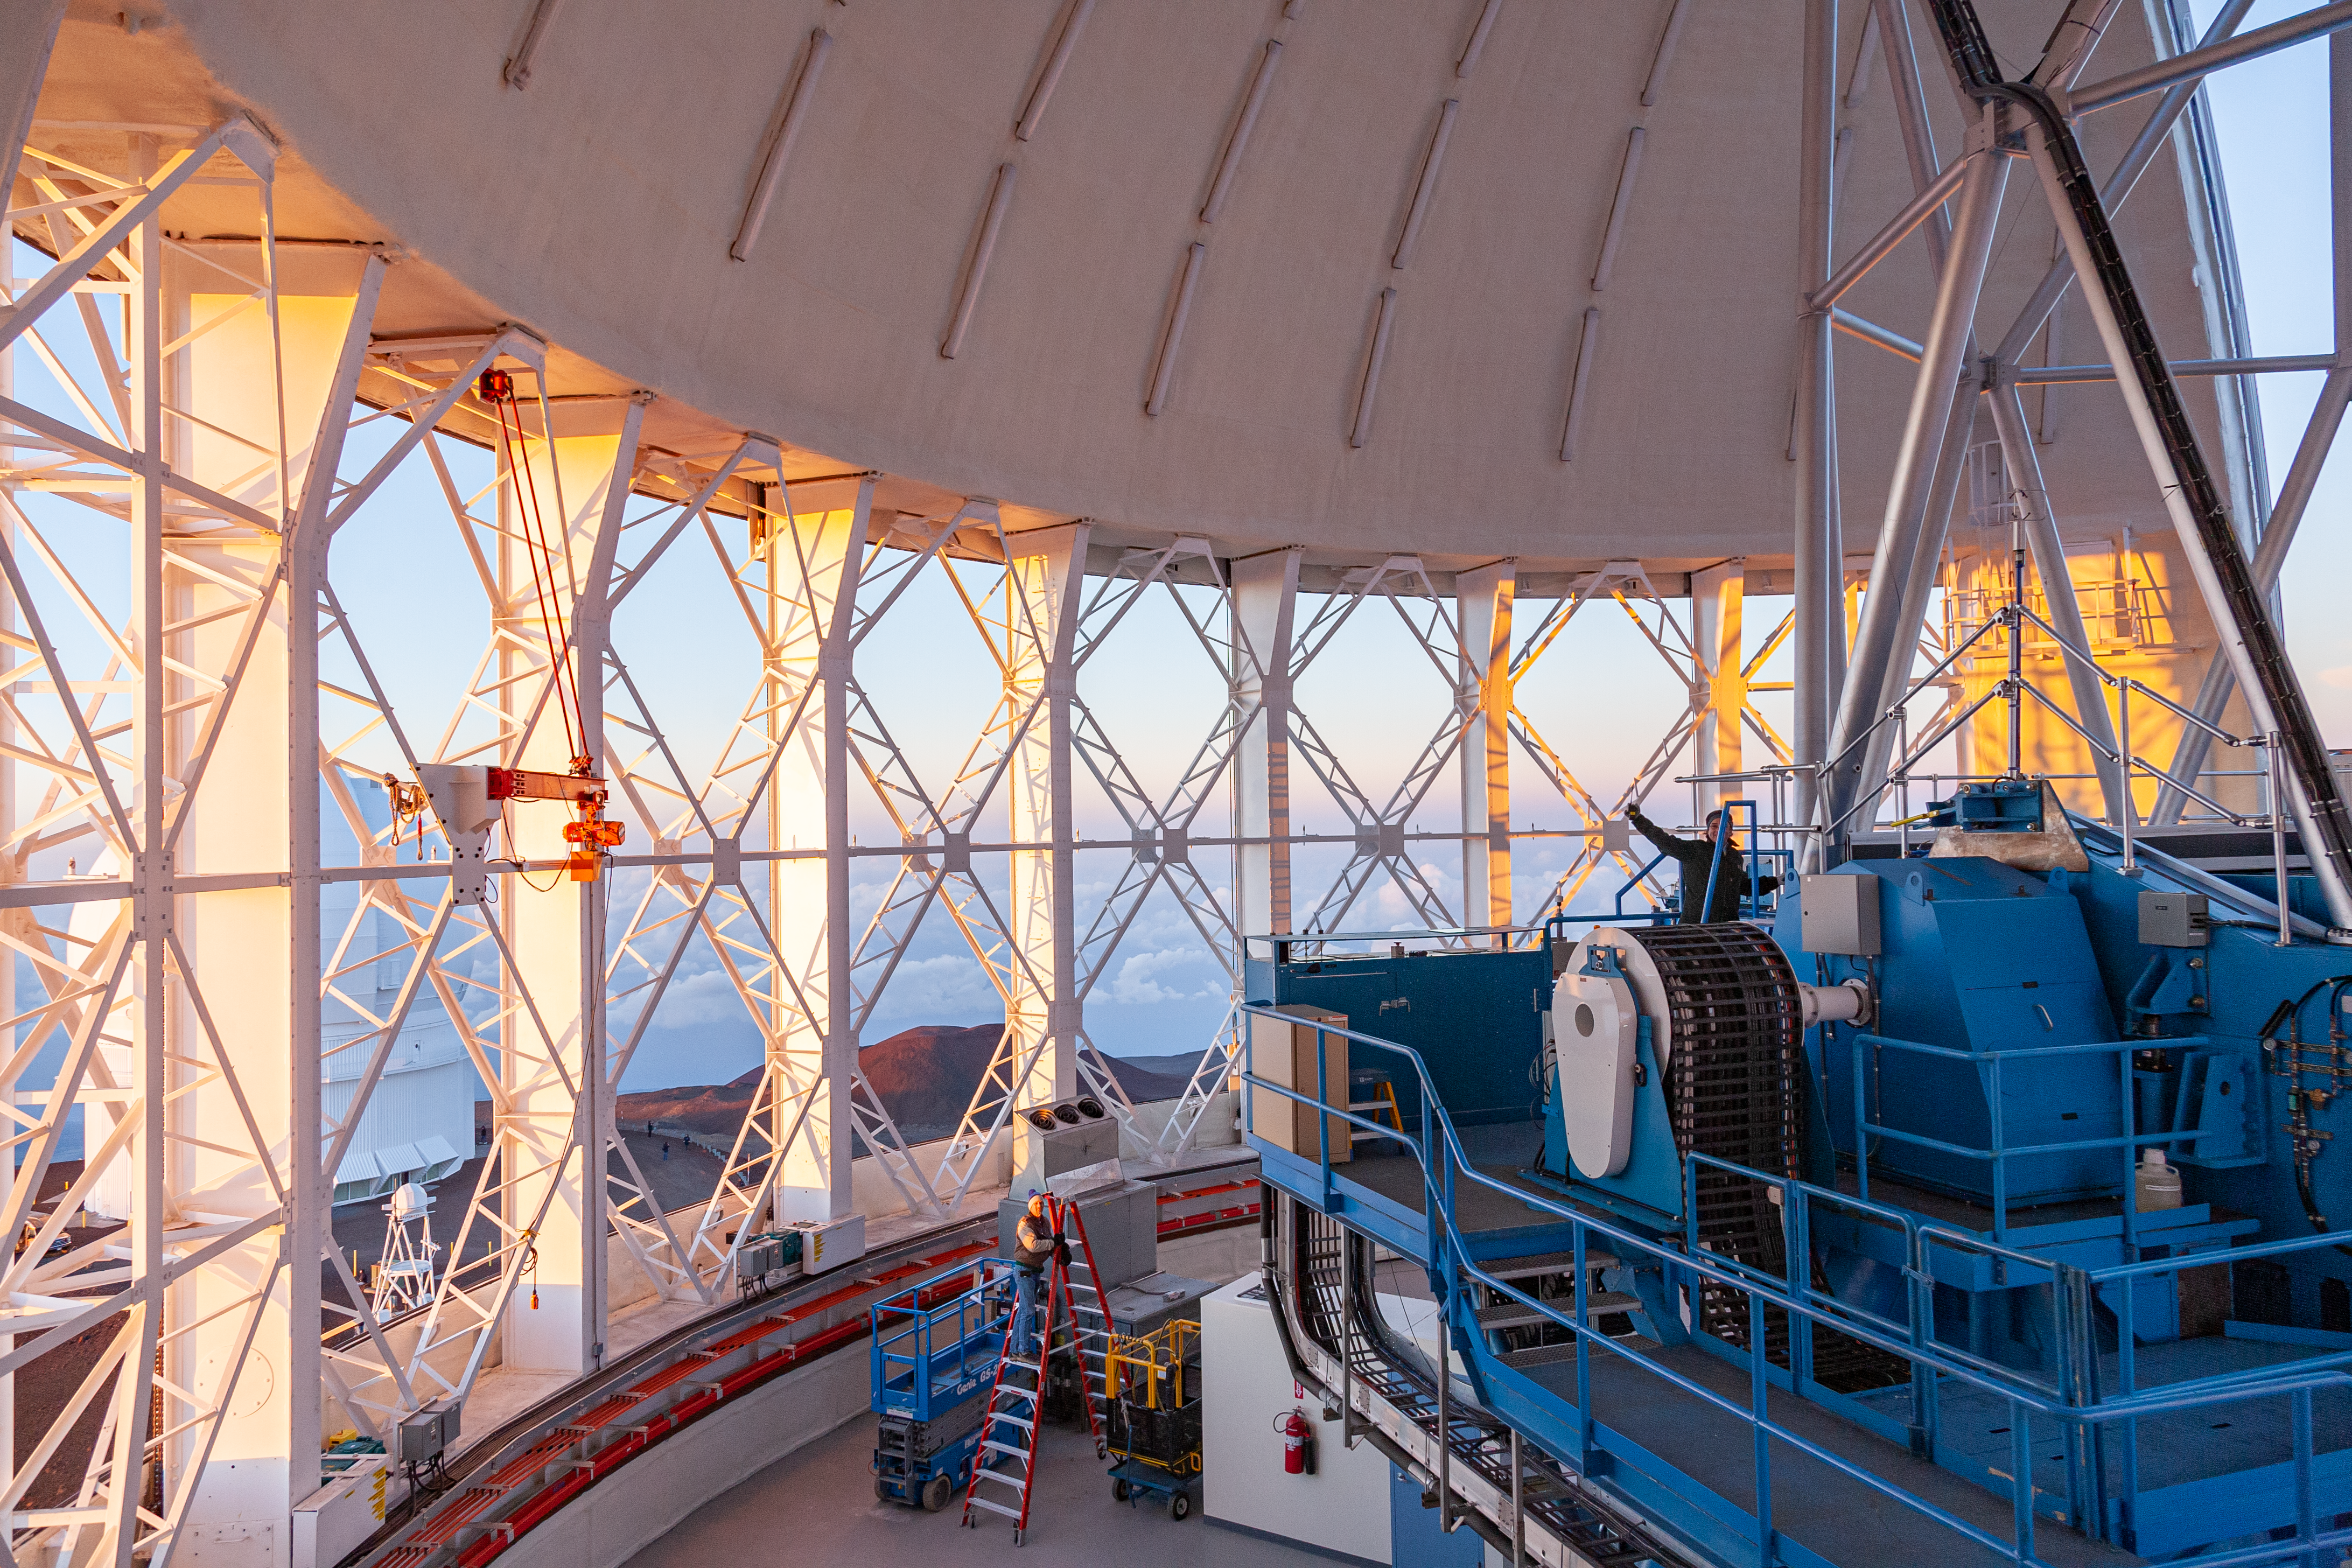

Gemini North vent-gates and telescope

A view of the Mauanakea sunset through the open Gemini North vent-gates with the telescope at zenith prior to the start of the night.

Credit: International Gemini Observatory/NSF NOIRLab/AURA/J. Pollard